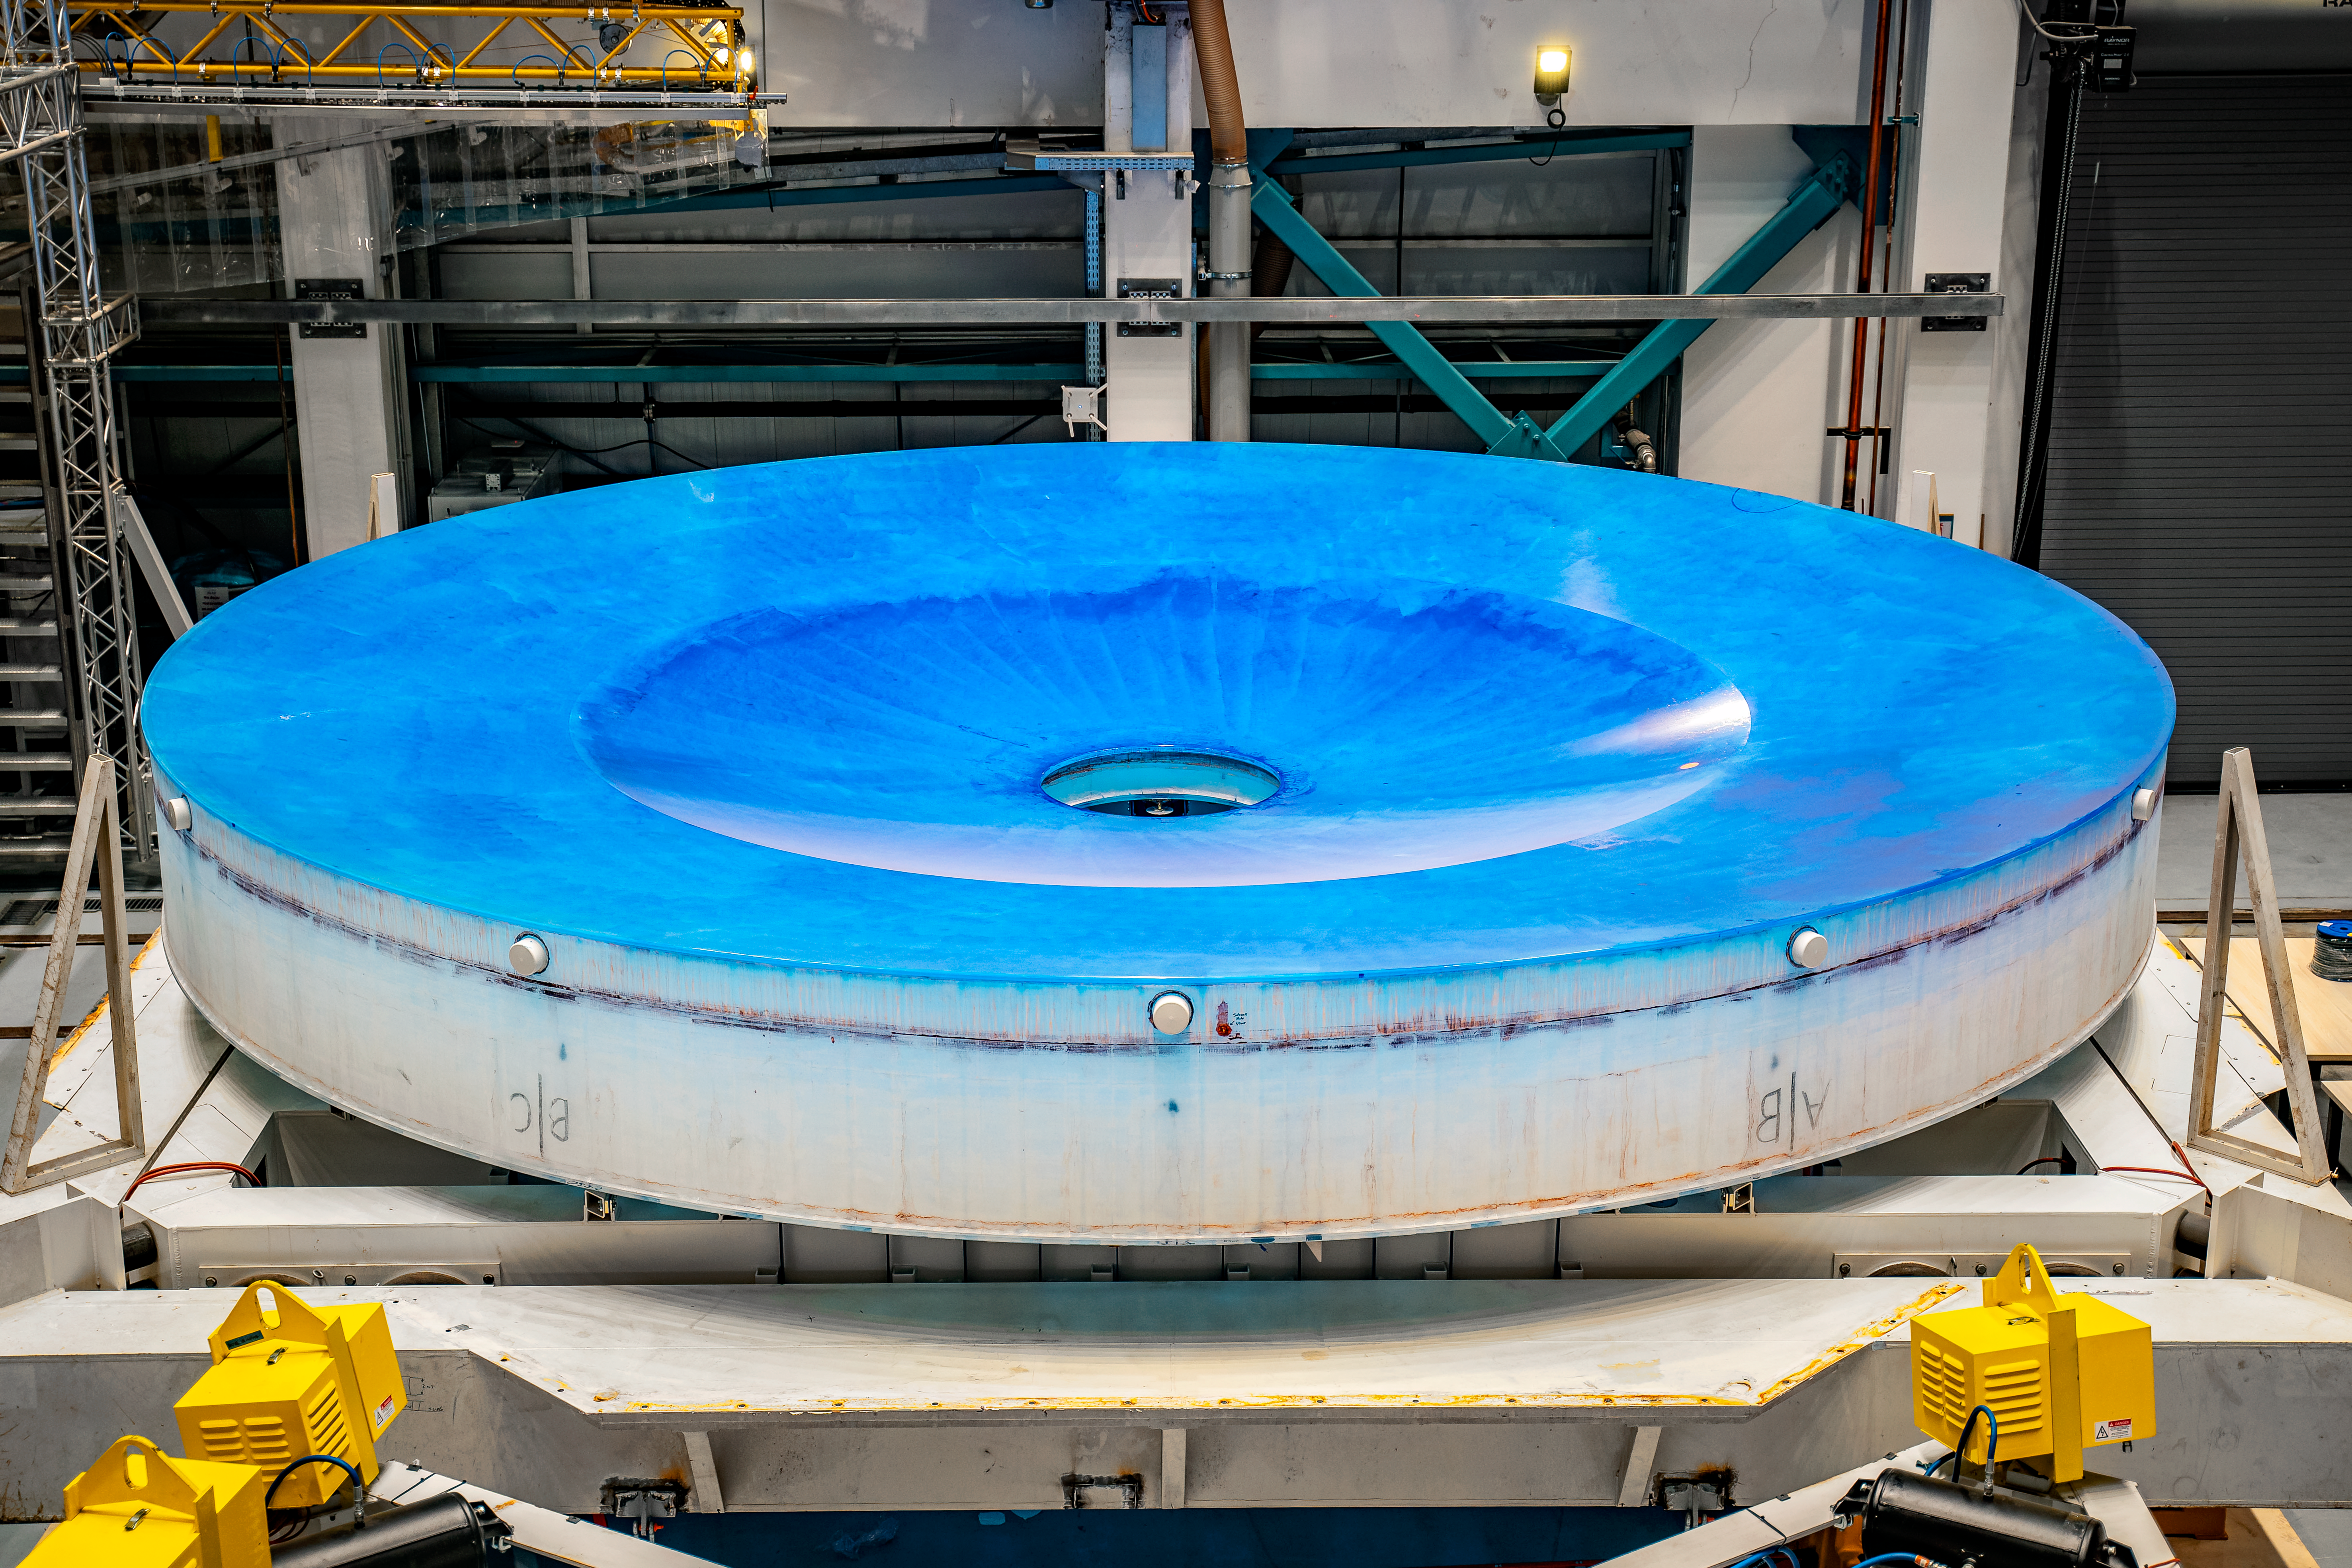

Rubin M1M3 install on cell

On the summit, the glass blank for Rubin’s 8.4-meter primary/tertiary mirror (M1M3) was moved onto the mirror cell — the mirror’s steel support structure — for the first time on 20 March 2024.

Credit: RubinObs/NOIRLab/SLAC/NSF/DOE/AURA/A. Pizarro D.